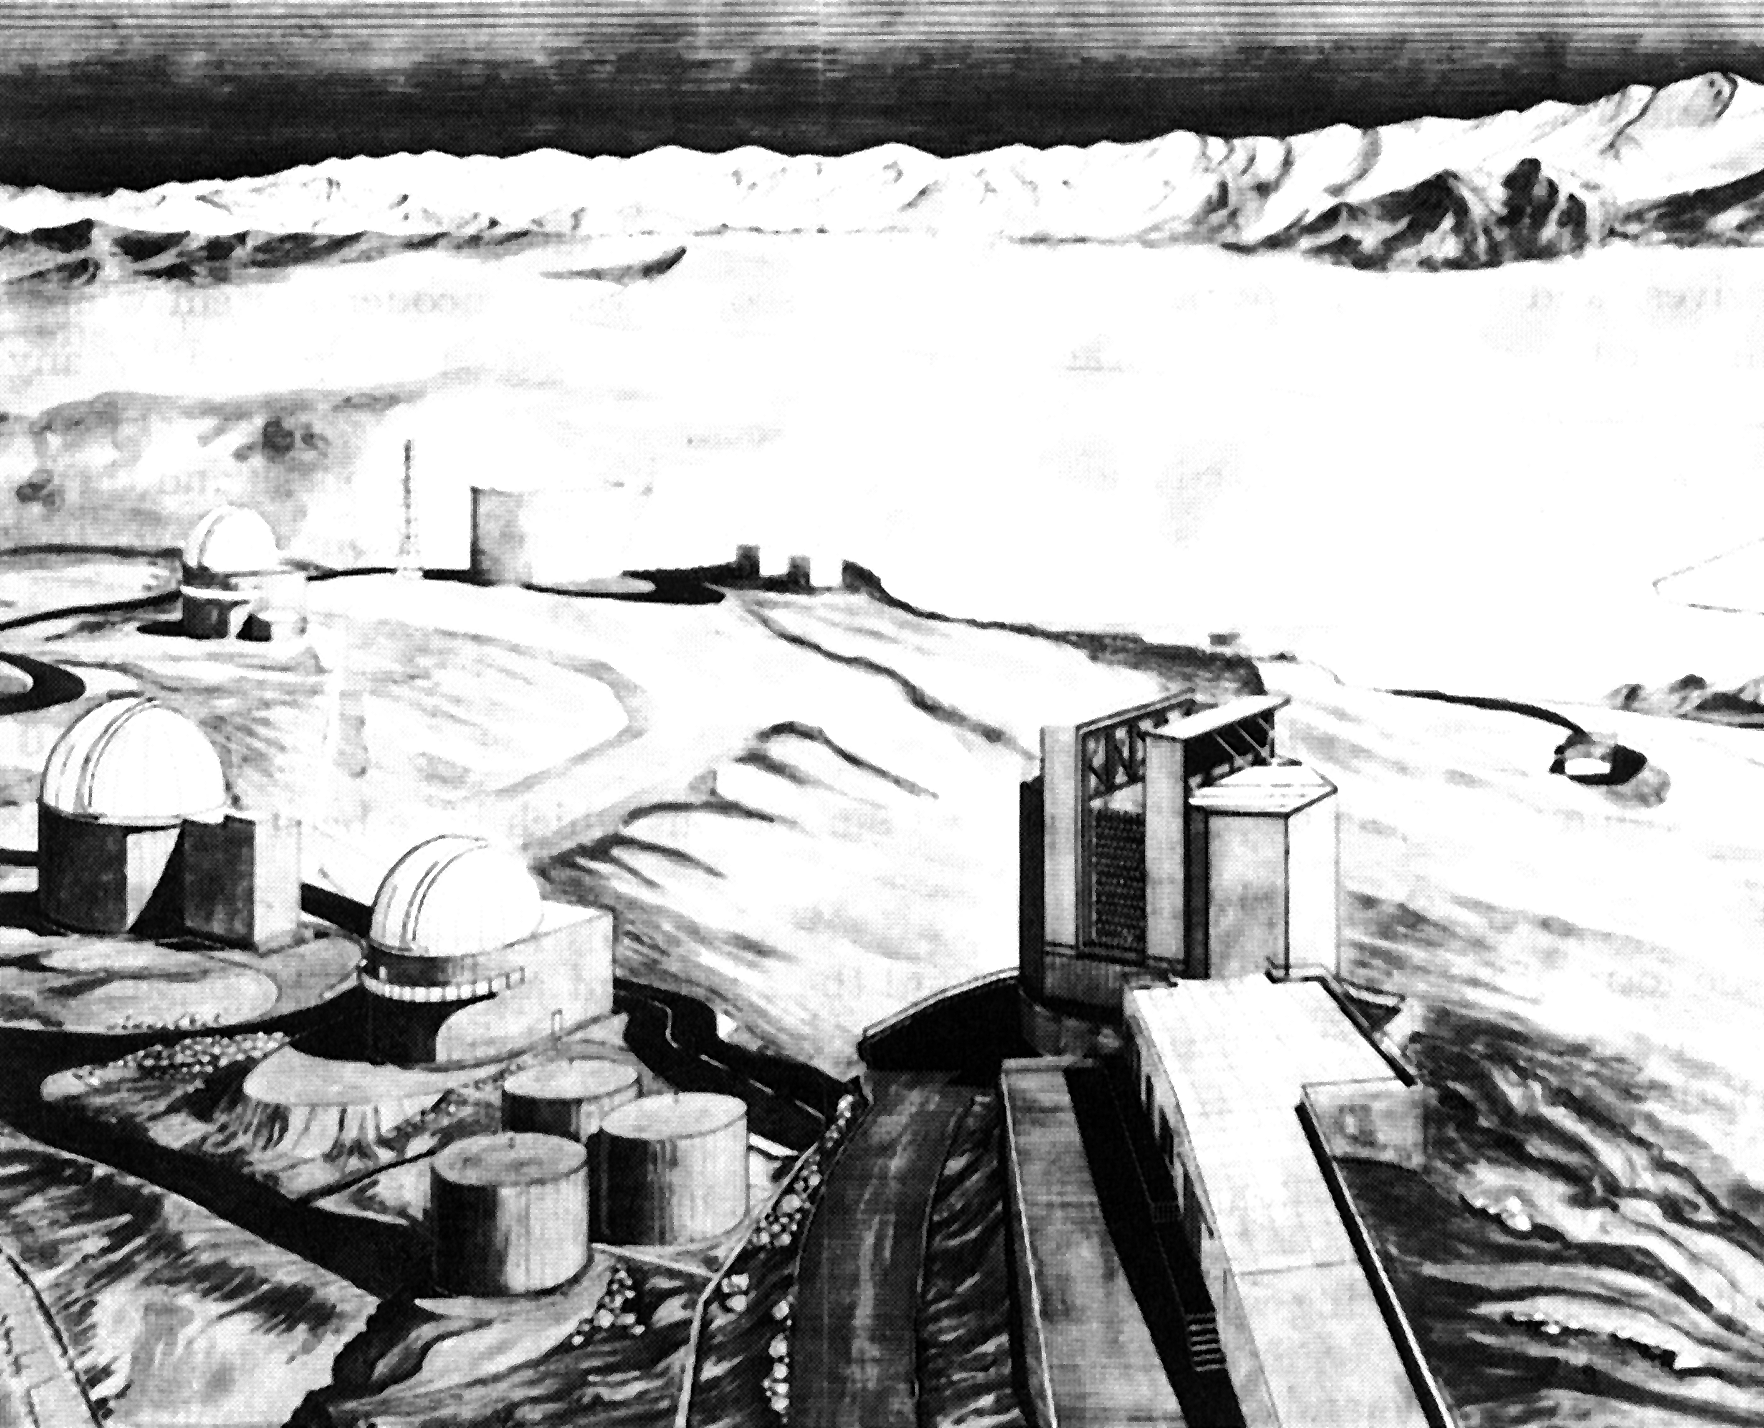

Architect's view of the new NTT building on La Silla

This is an architect's view of the new NTT building on La Silla. The foundations for this unusual structure have already been laid at the secondary summit of the La Silla mountain. The building design will ensure the best possible "seeing", that is the best possible observing conditions, for the NTT.

Credit: ESO